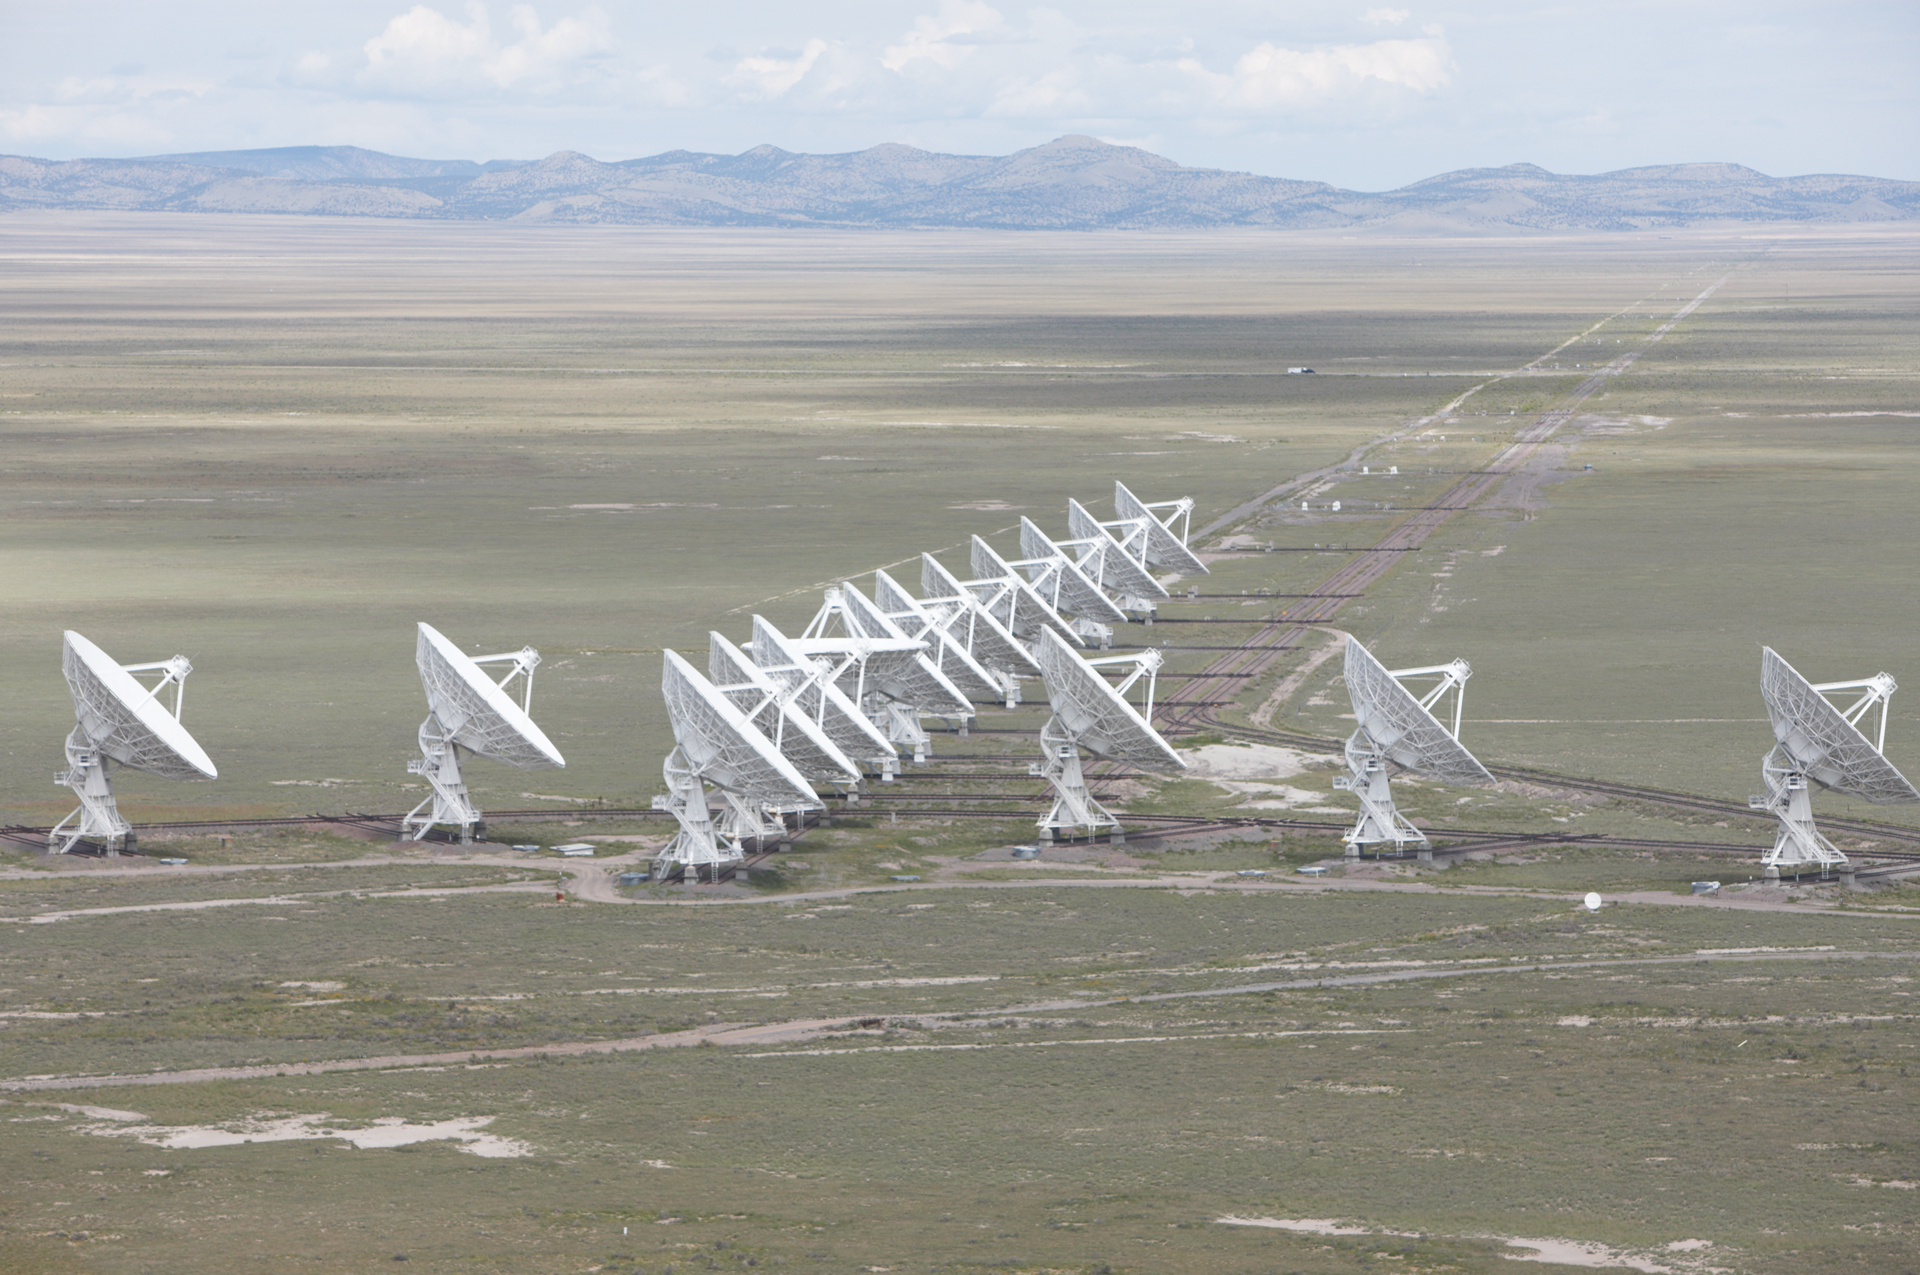

The VLA Wye in D Configuration

Credit: NRAO/AUI/NSF